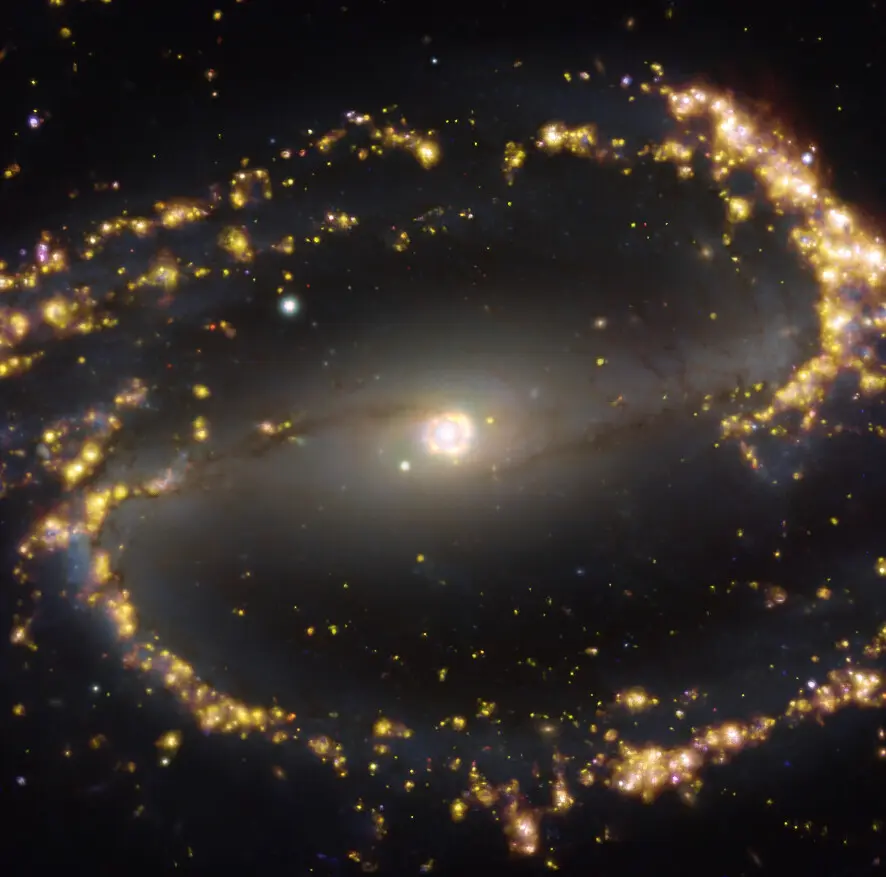

Nearby galaxy NGC 1300

This image, taken with the Multi-Unit Spectroscopic Explorer (MUSE) on ESO’s Very Large Telescope (VLT), shows the nearby galaxy NGC 1300. NGC 1300 is a spiral galaxy, with a bar of stars and gas at its centre, located approximately 61 million light-years from Earth in the constellation Eridanus. The image is a combination of observations conducted at different wavelengths of light to map stellar populations and warm gas. The golden glows mainly correspond to clouds of ionised hydrogen, oxygen and sulphur gas, marking the presence of newly born stars, while the bluish regions in the background reveal the distribution of slightly older stars. The image was taken as part of the Physics at High Angular resolution in Nearby GalaxieS (PHANGS) project, which is making high-resolution observations of nearby galaxies with telescopes operating across the electromagnetic spectrum.

Credit: ESO/PHANGS